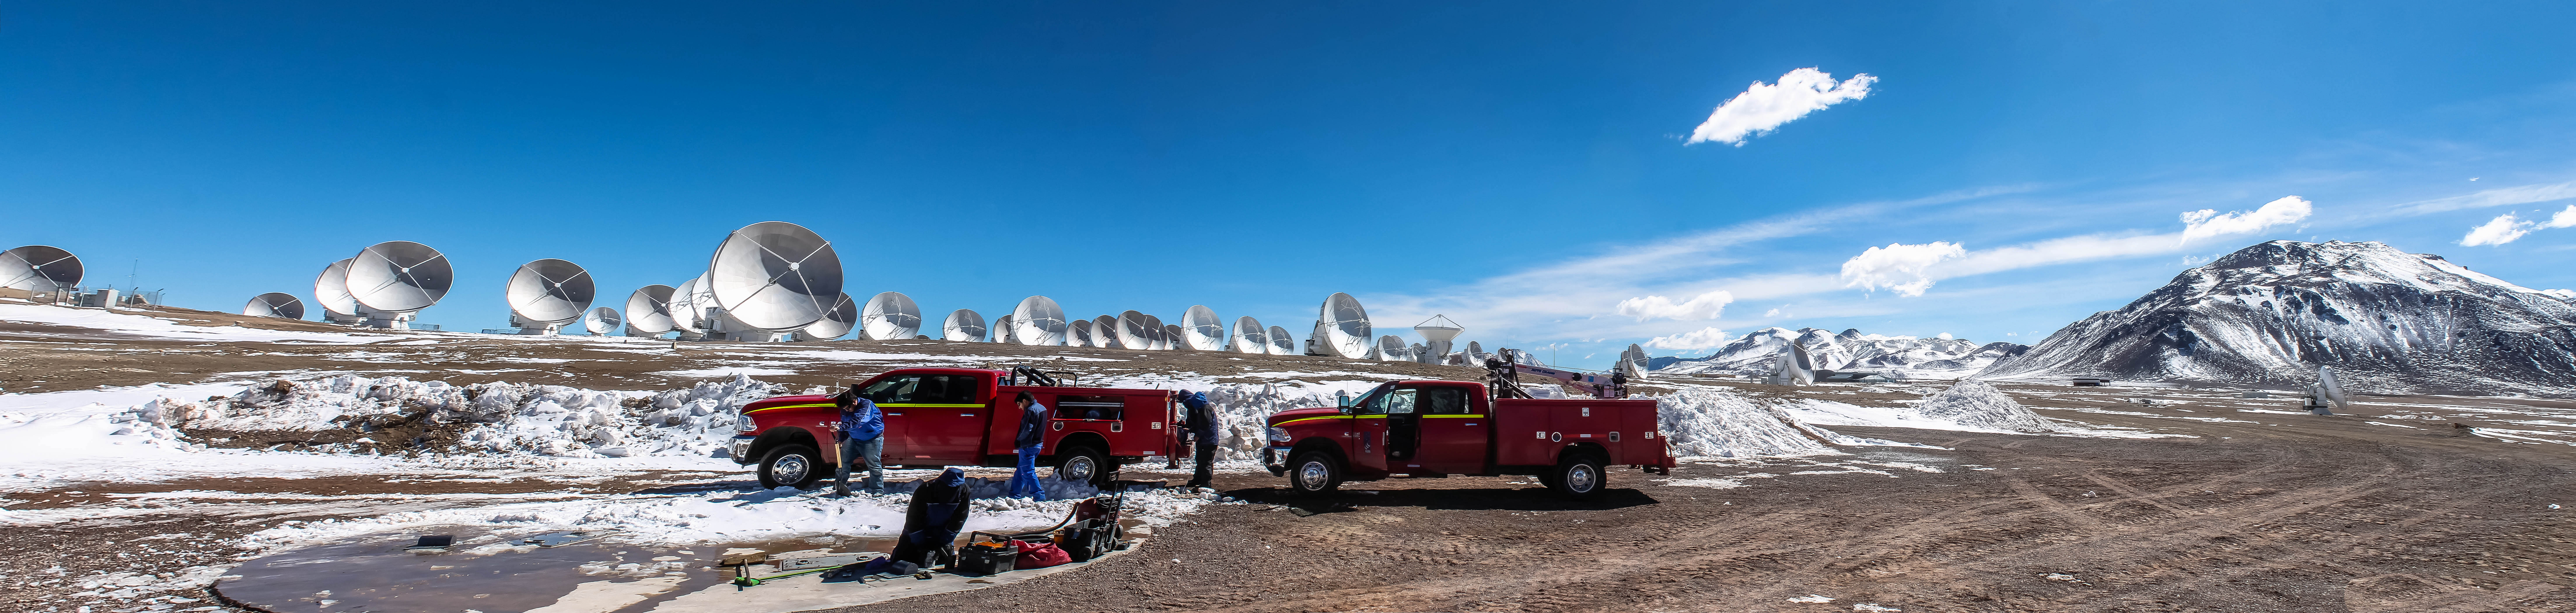

Working on an antenna pad.

Working on an antenna pad.

Credit: Juan Carlos Rojas - ALMA (ESO/NAOJ/NRAO)